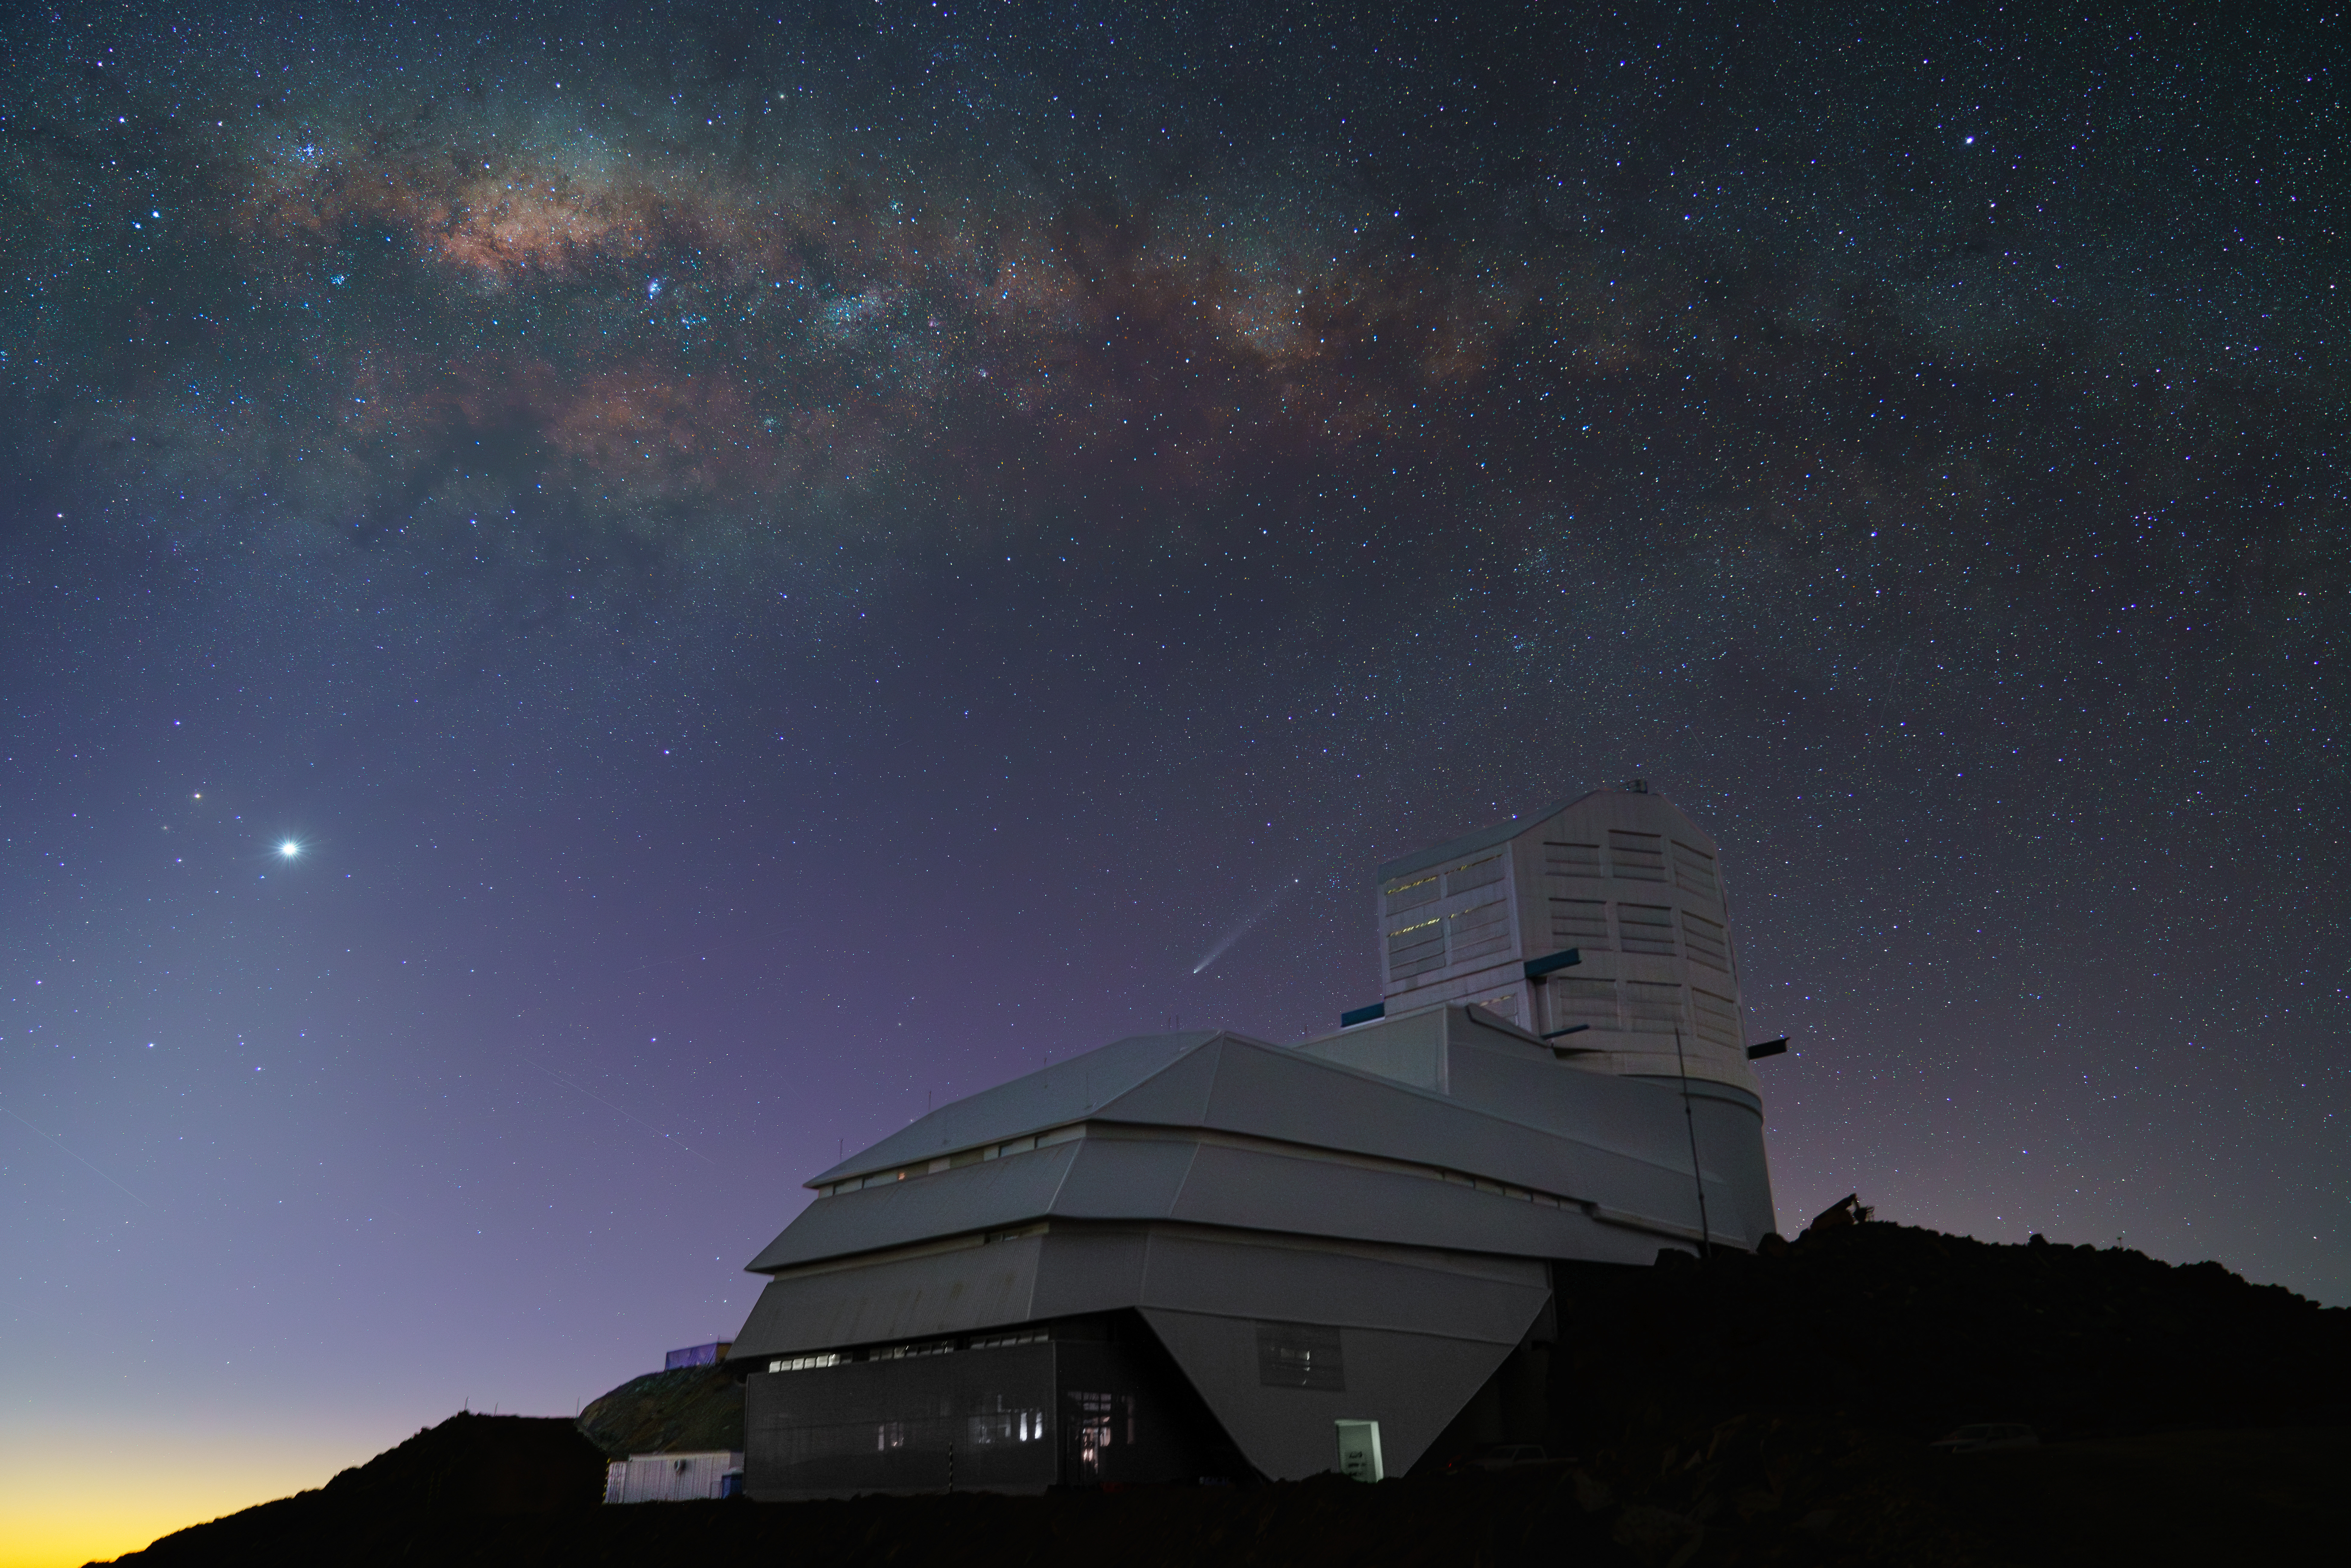

A Cosmic Show

The night sky dazzles over NSF–DOE Vera C. Rubin Observatory in this shot from October 2024. The Milky Way sprawls overhead in the waning light of sunset. Venus shines brightly on the left, while Comet C/2023 A3 (Tsuchinshan–ATLAS) appears just above the observatory at center.

Credit: RubinObs/NOIRLab/SLAC/NSF/DOE/AURA/H. Stockebrand